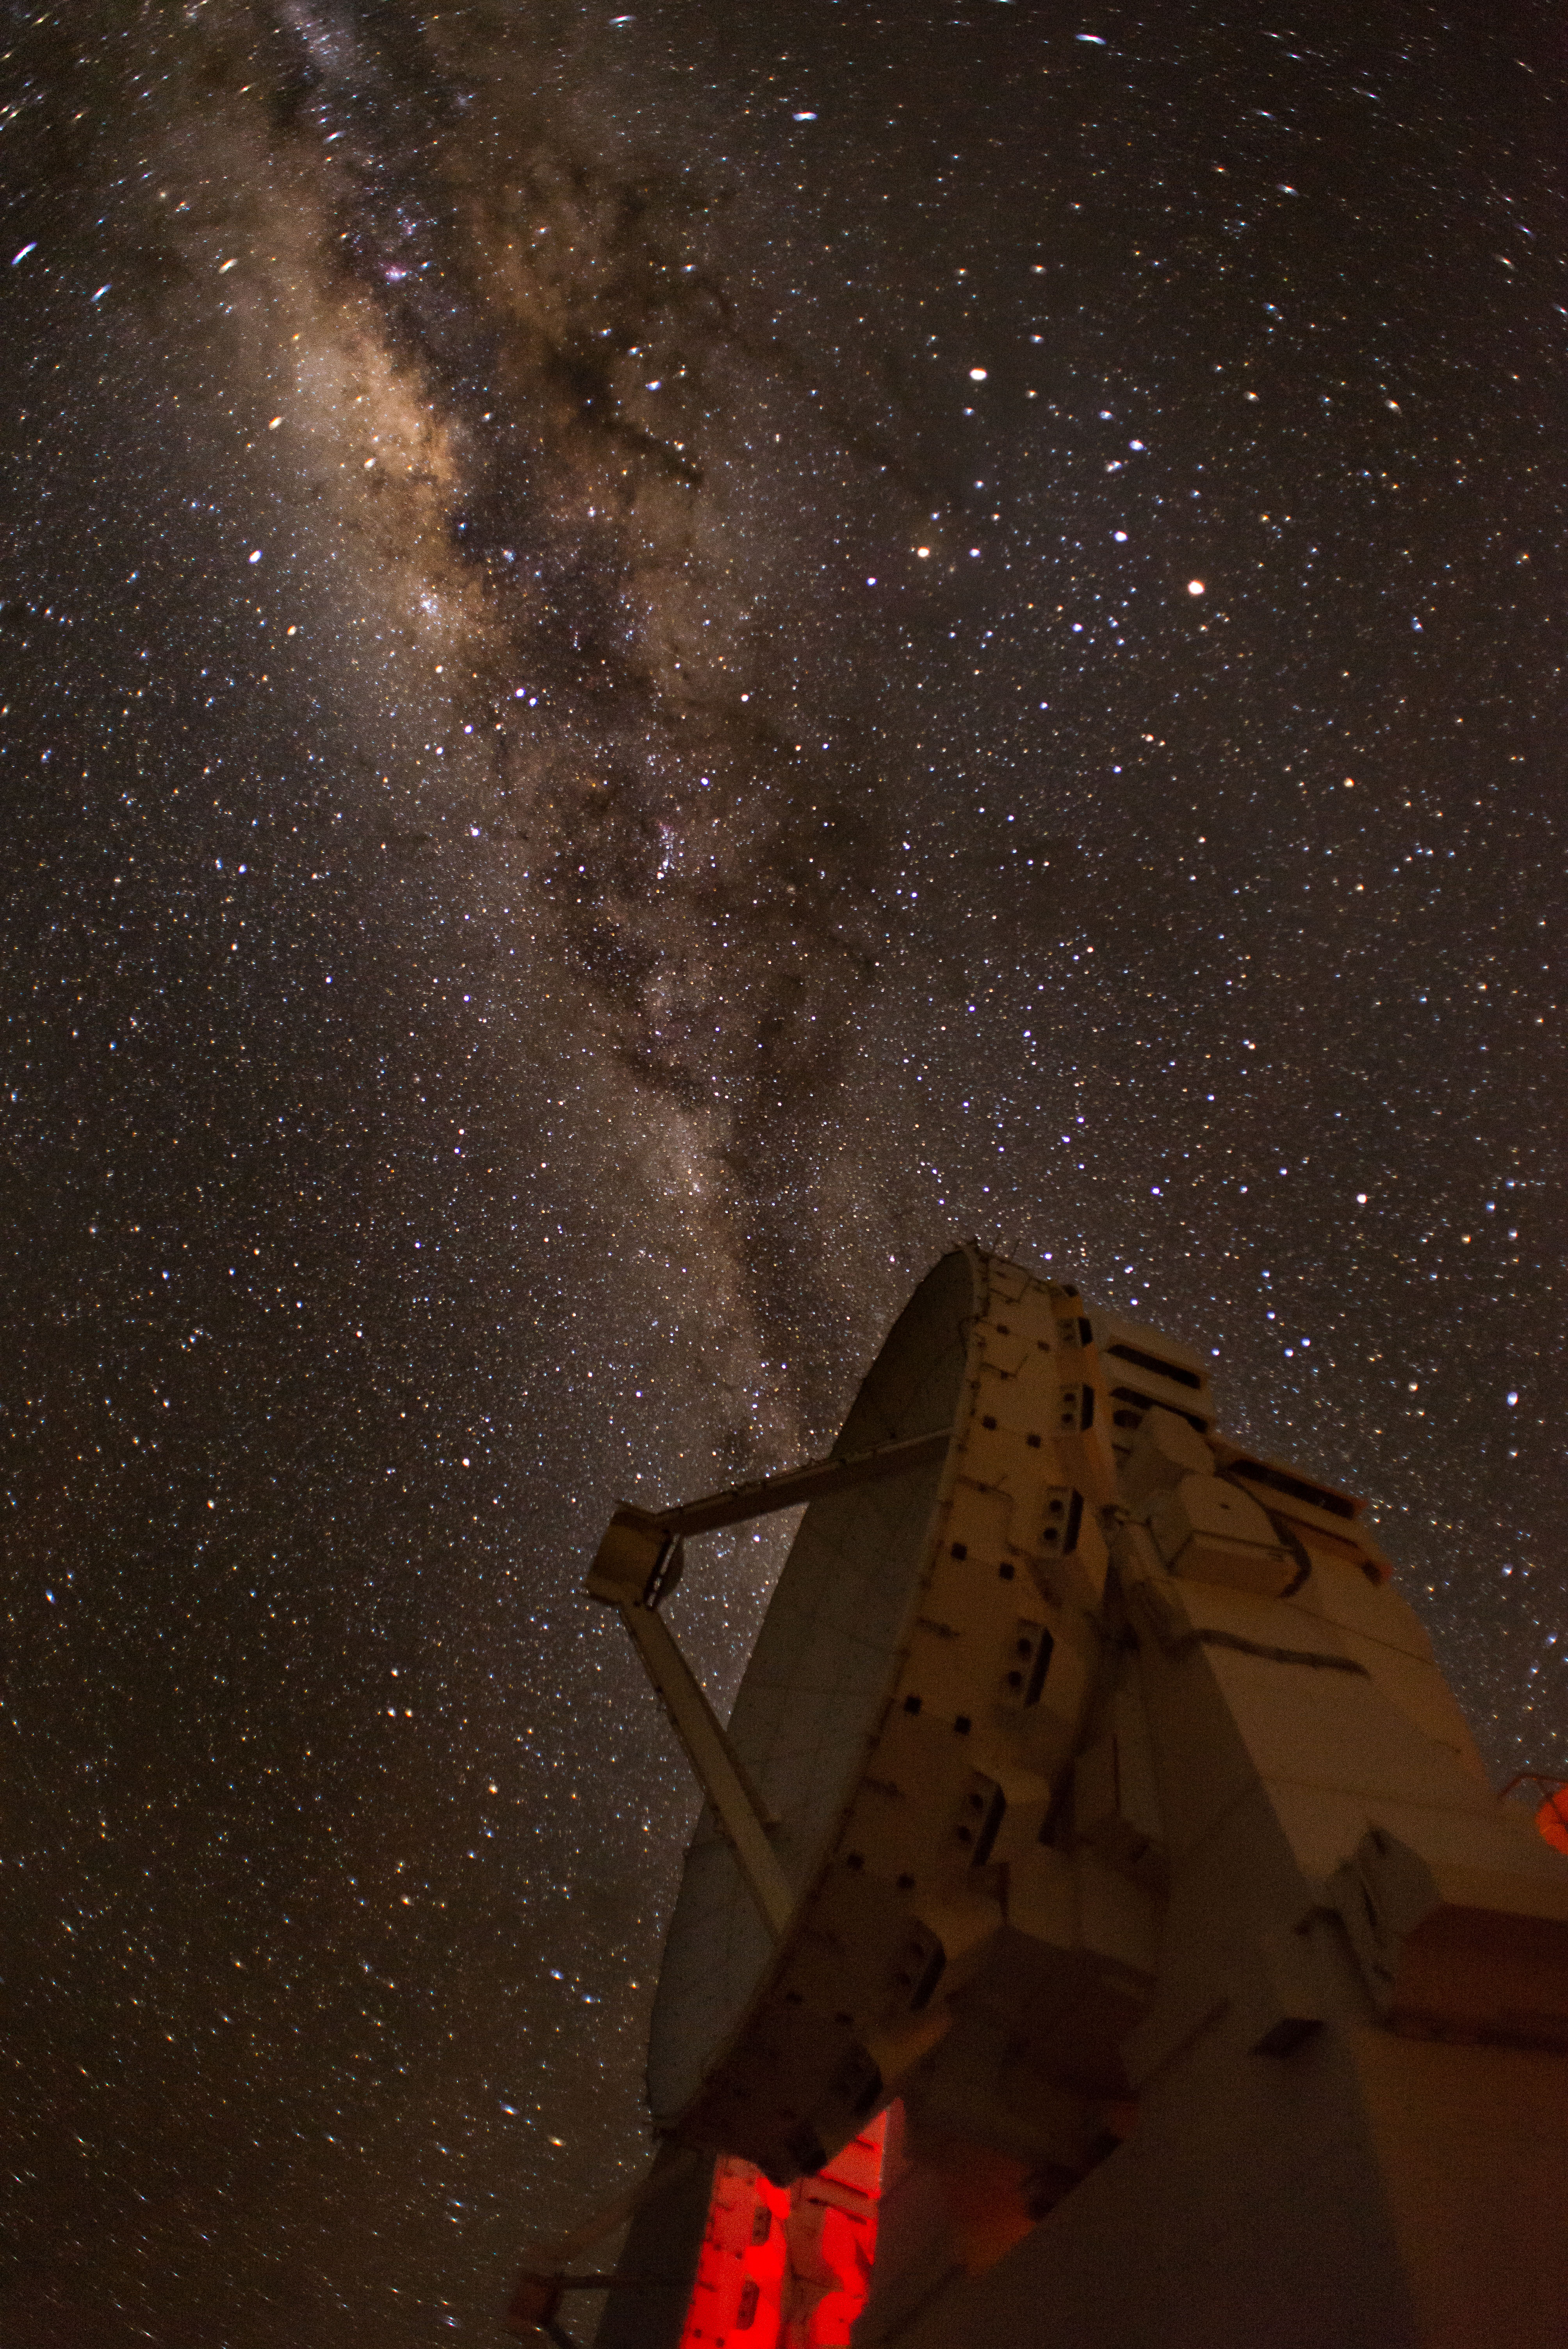

The Milky Way

The Milky Way bulge passes over one of the ALMA 7-meter antennas of the Morita Array, in the central cluster.

Credit: Sergio Otárola - ALMA (ESO/NAOJ/NRAO)